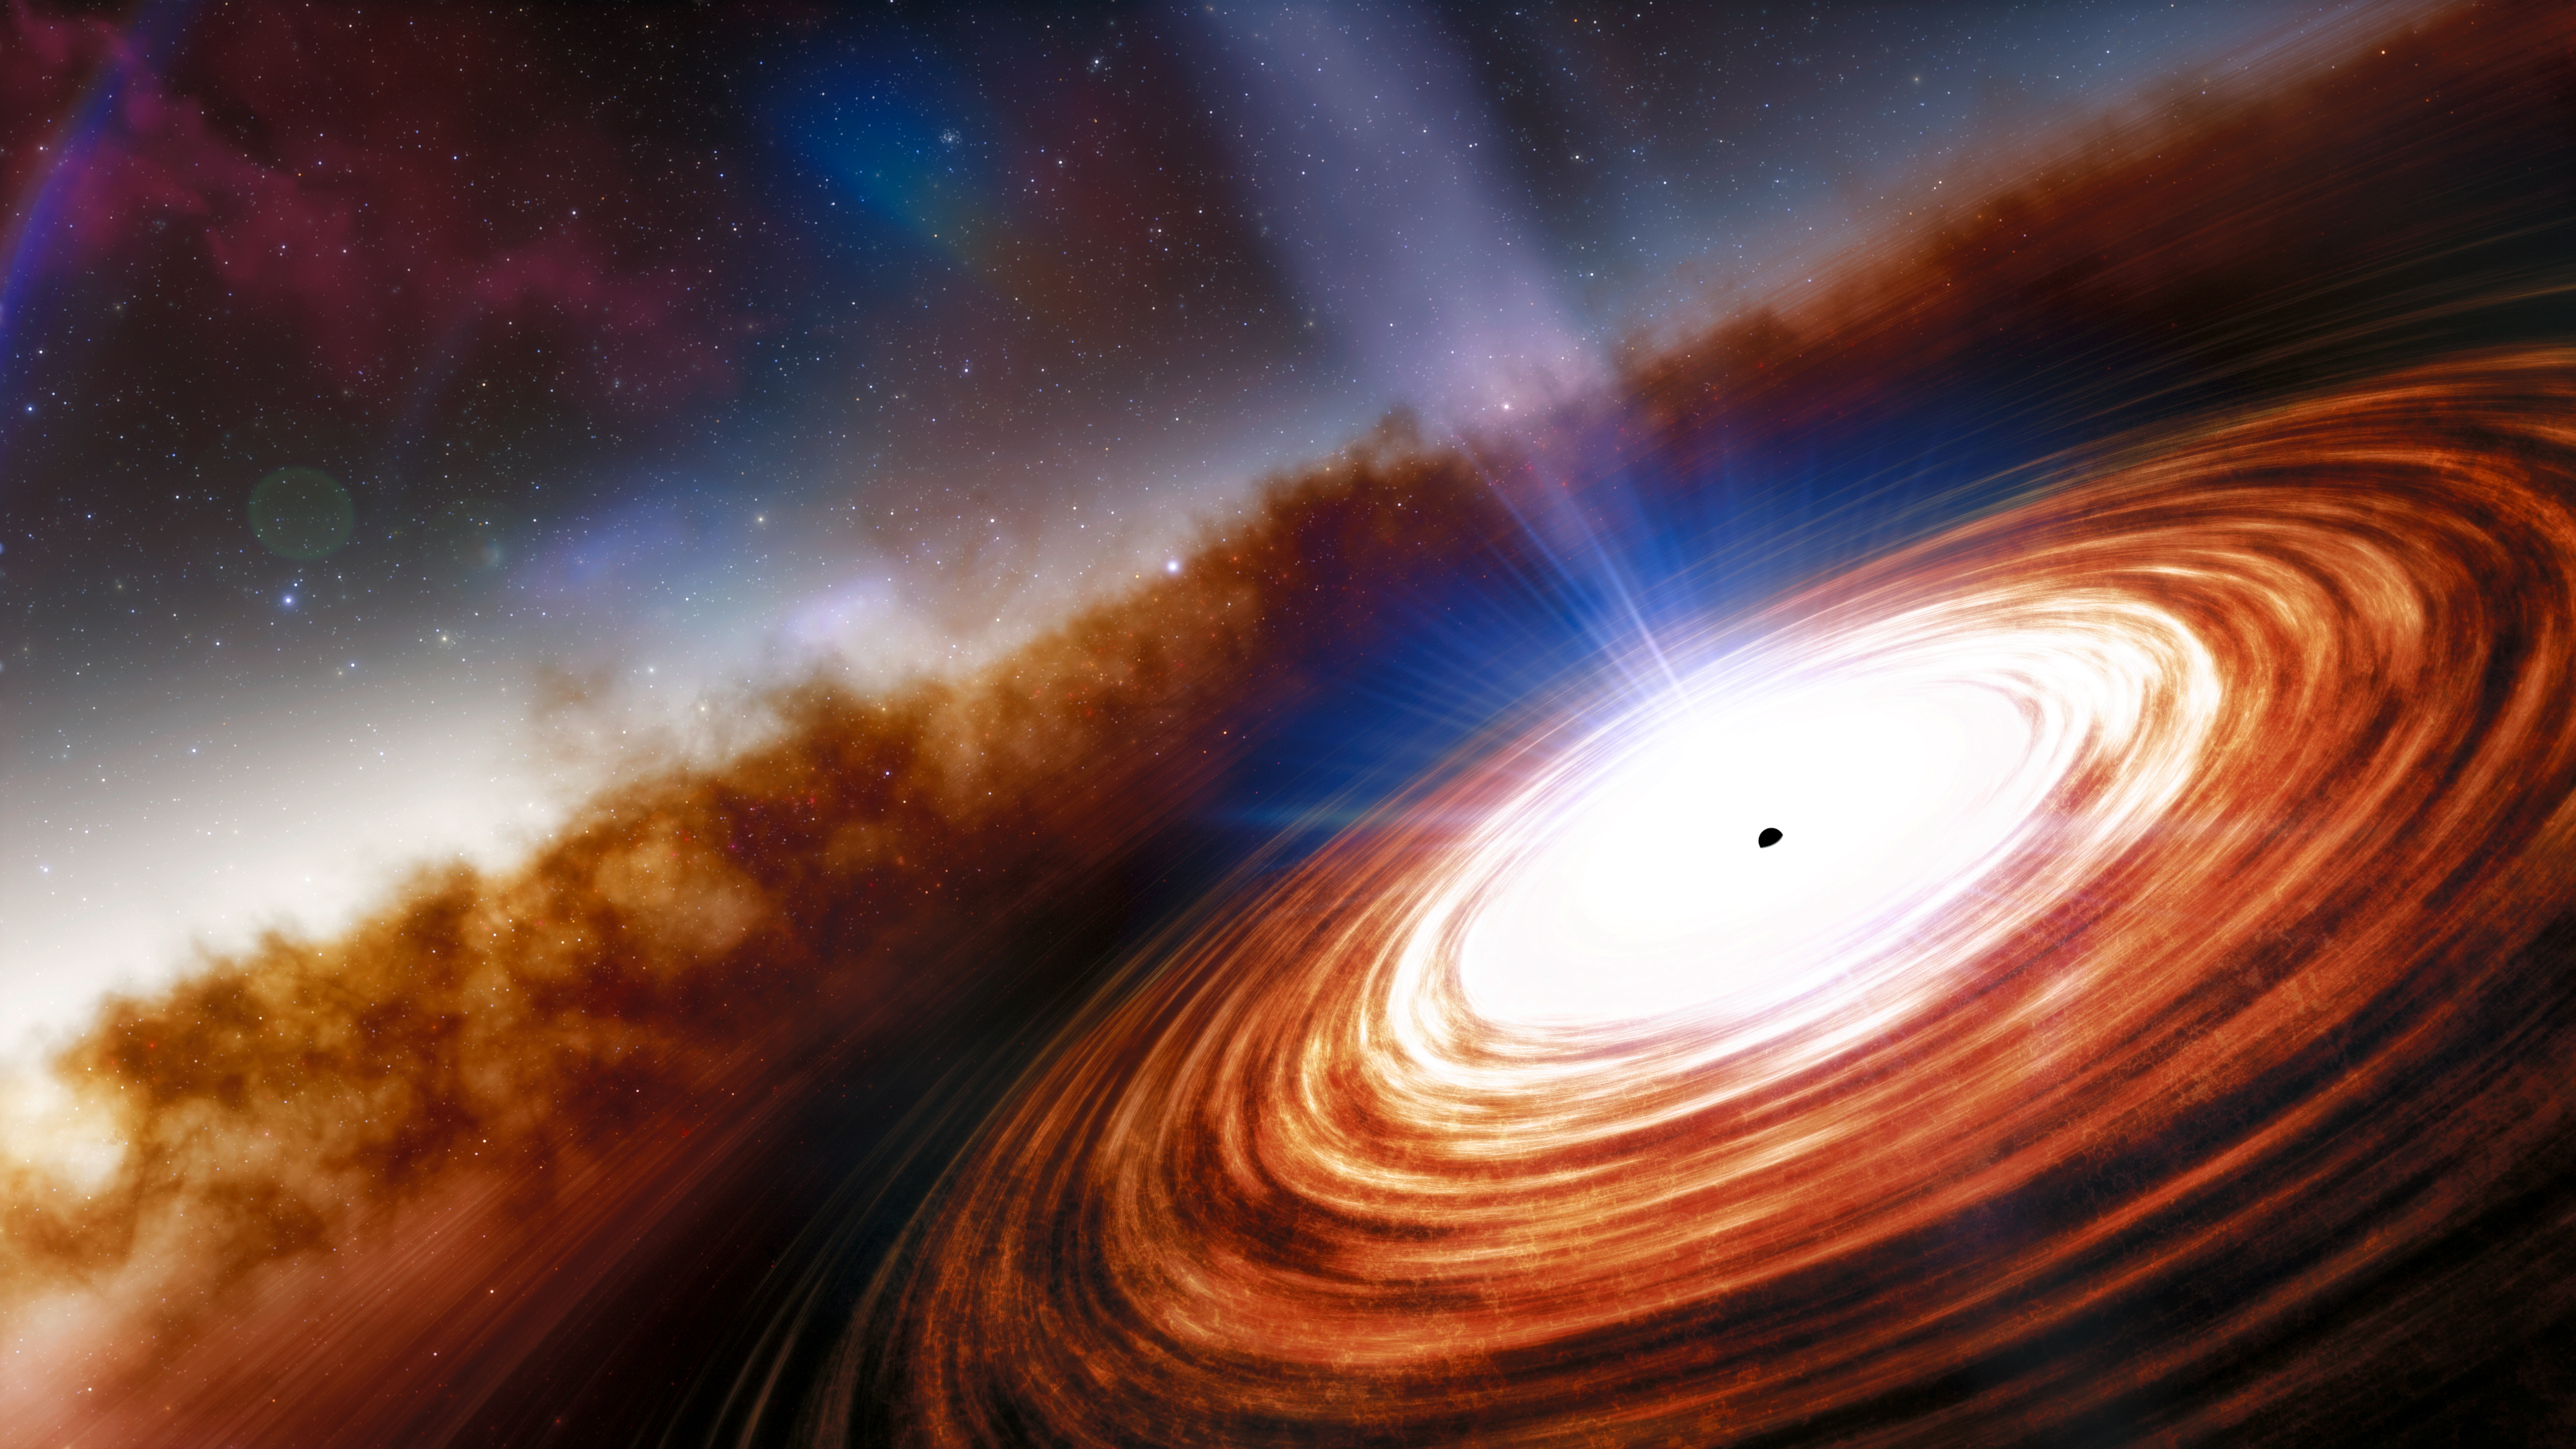

Quasar J0313–1806

Credit: NOIRLab/NSF/AURA/J. da Silva